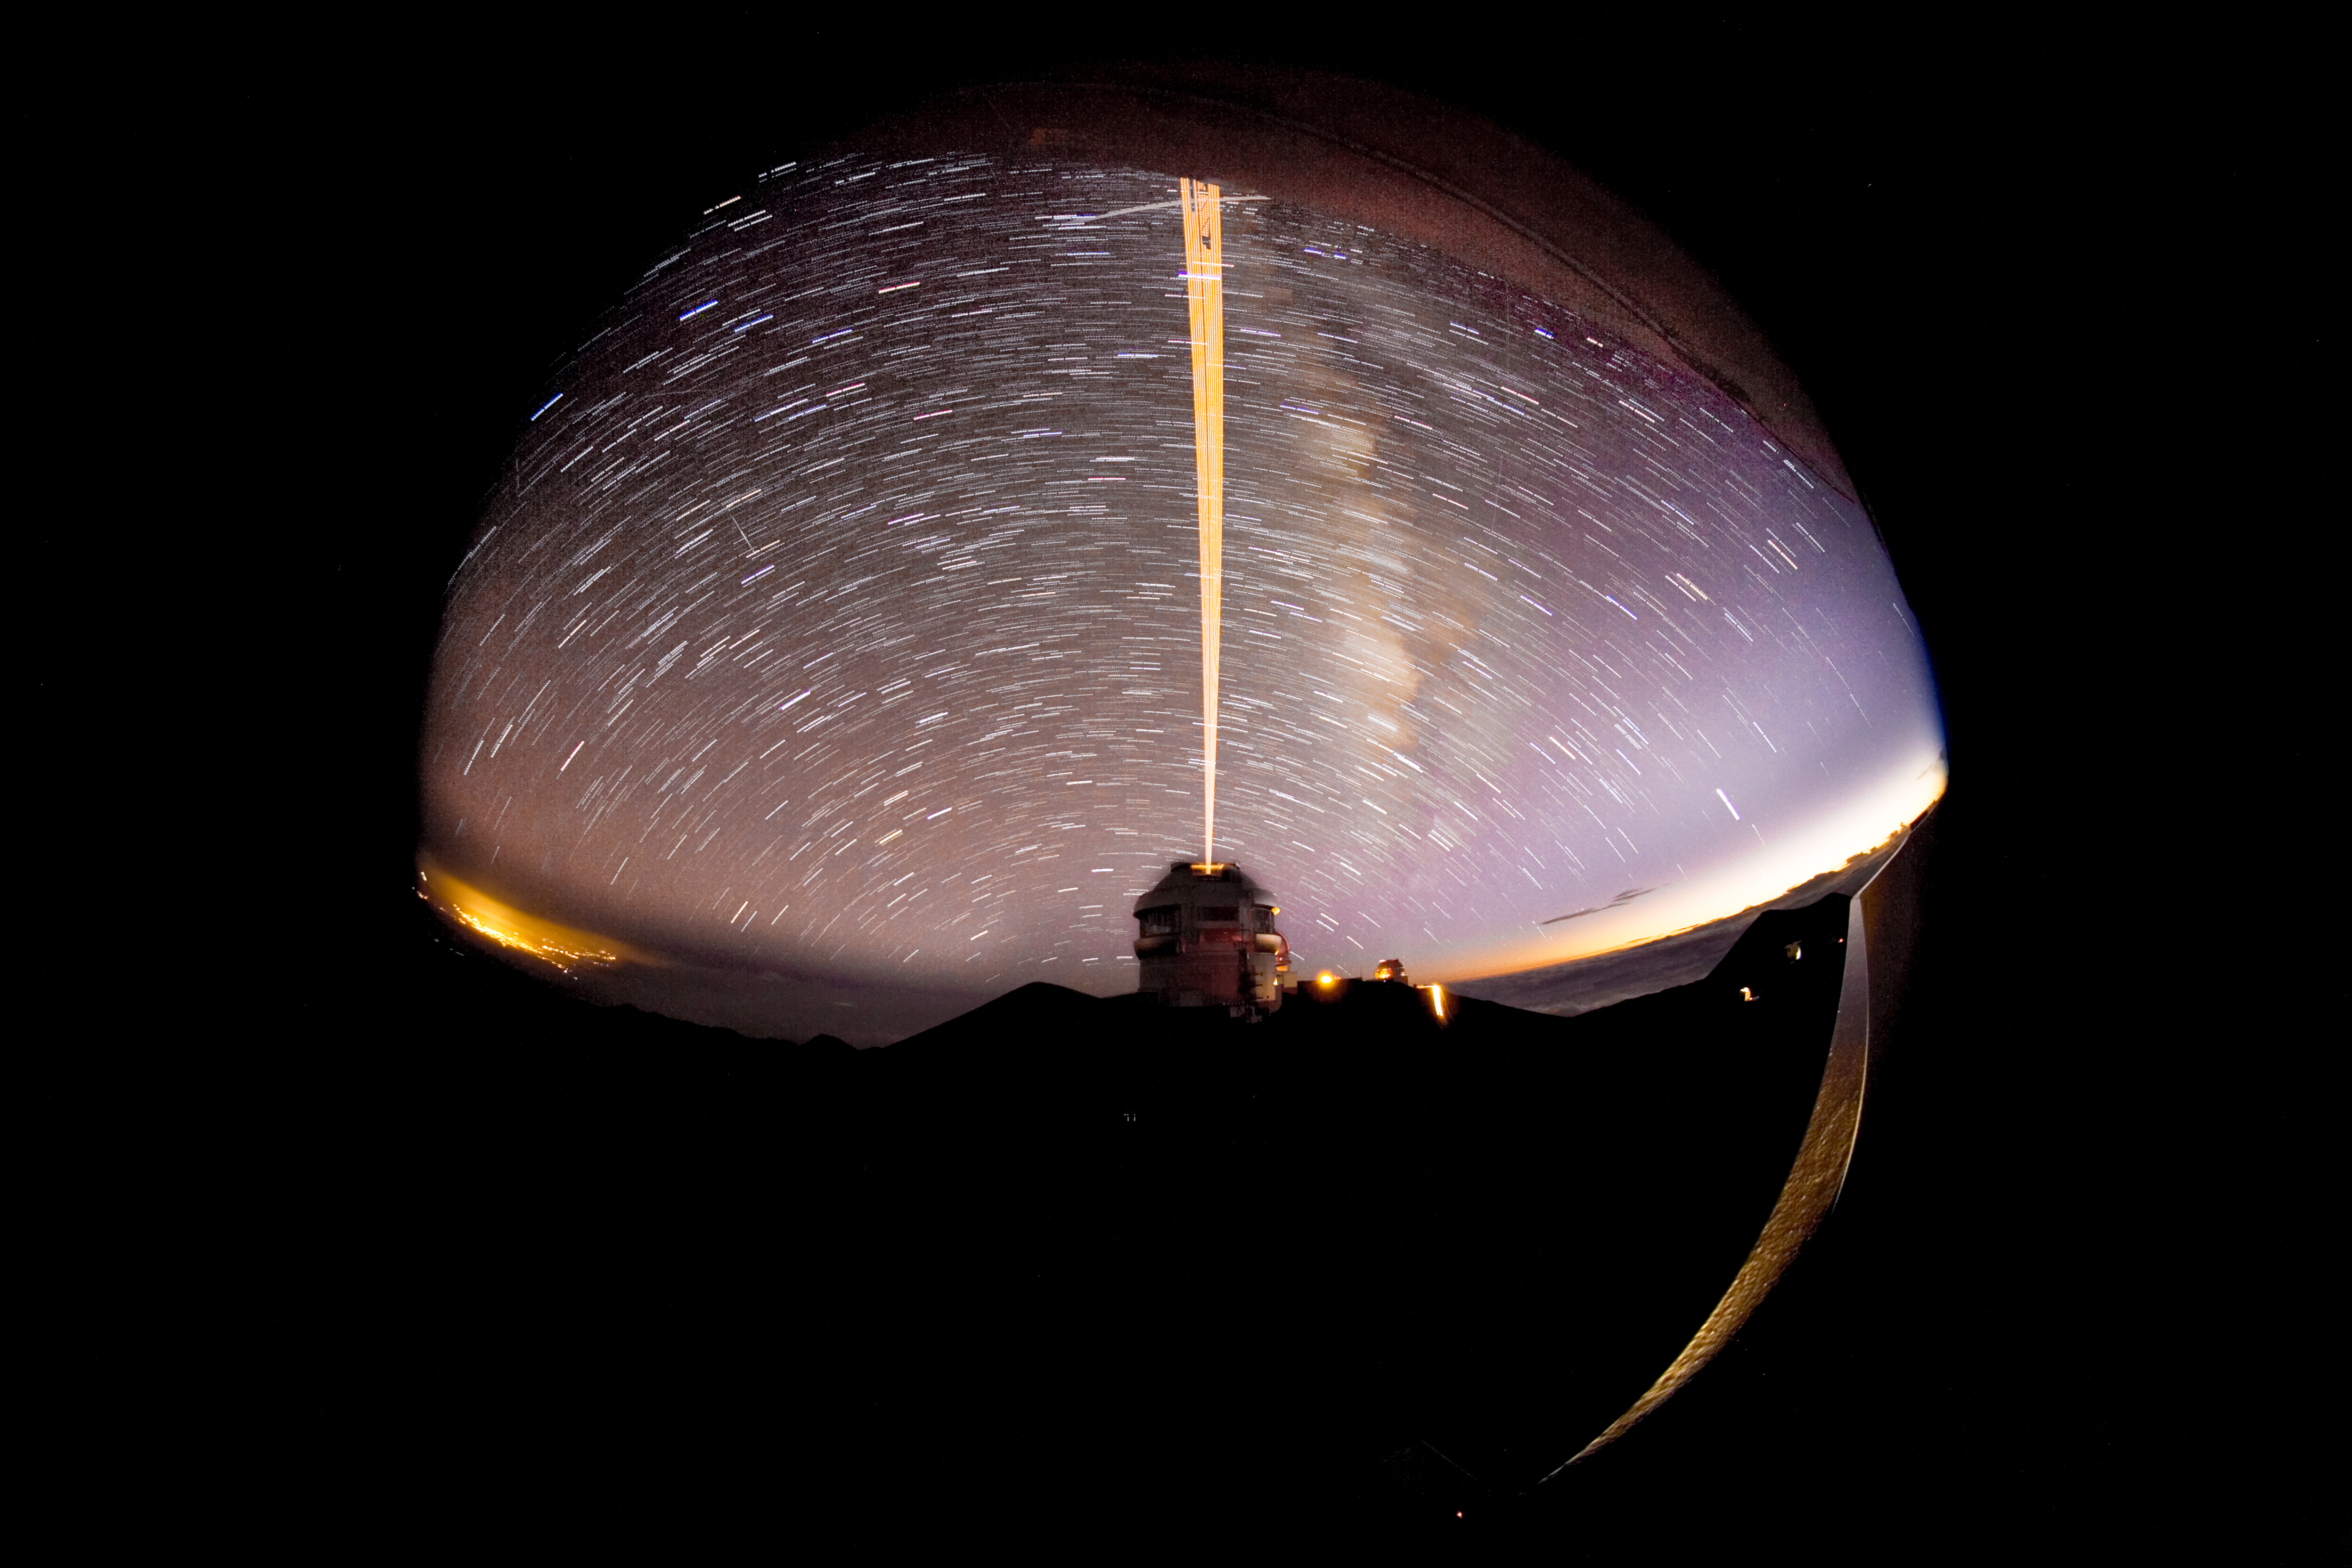

Gemini North LGS from CFHT with Star Trails

Credit: International Gemini Observatory